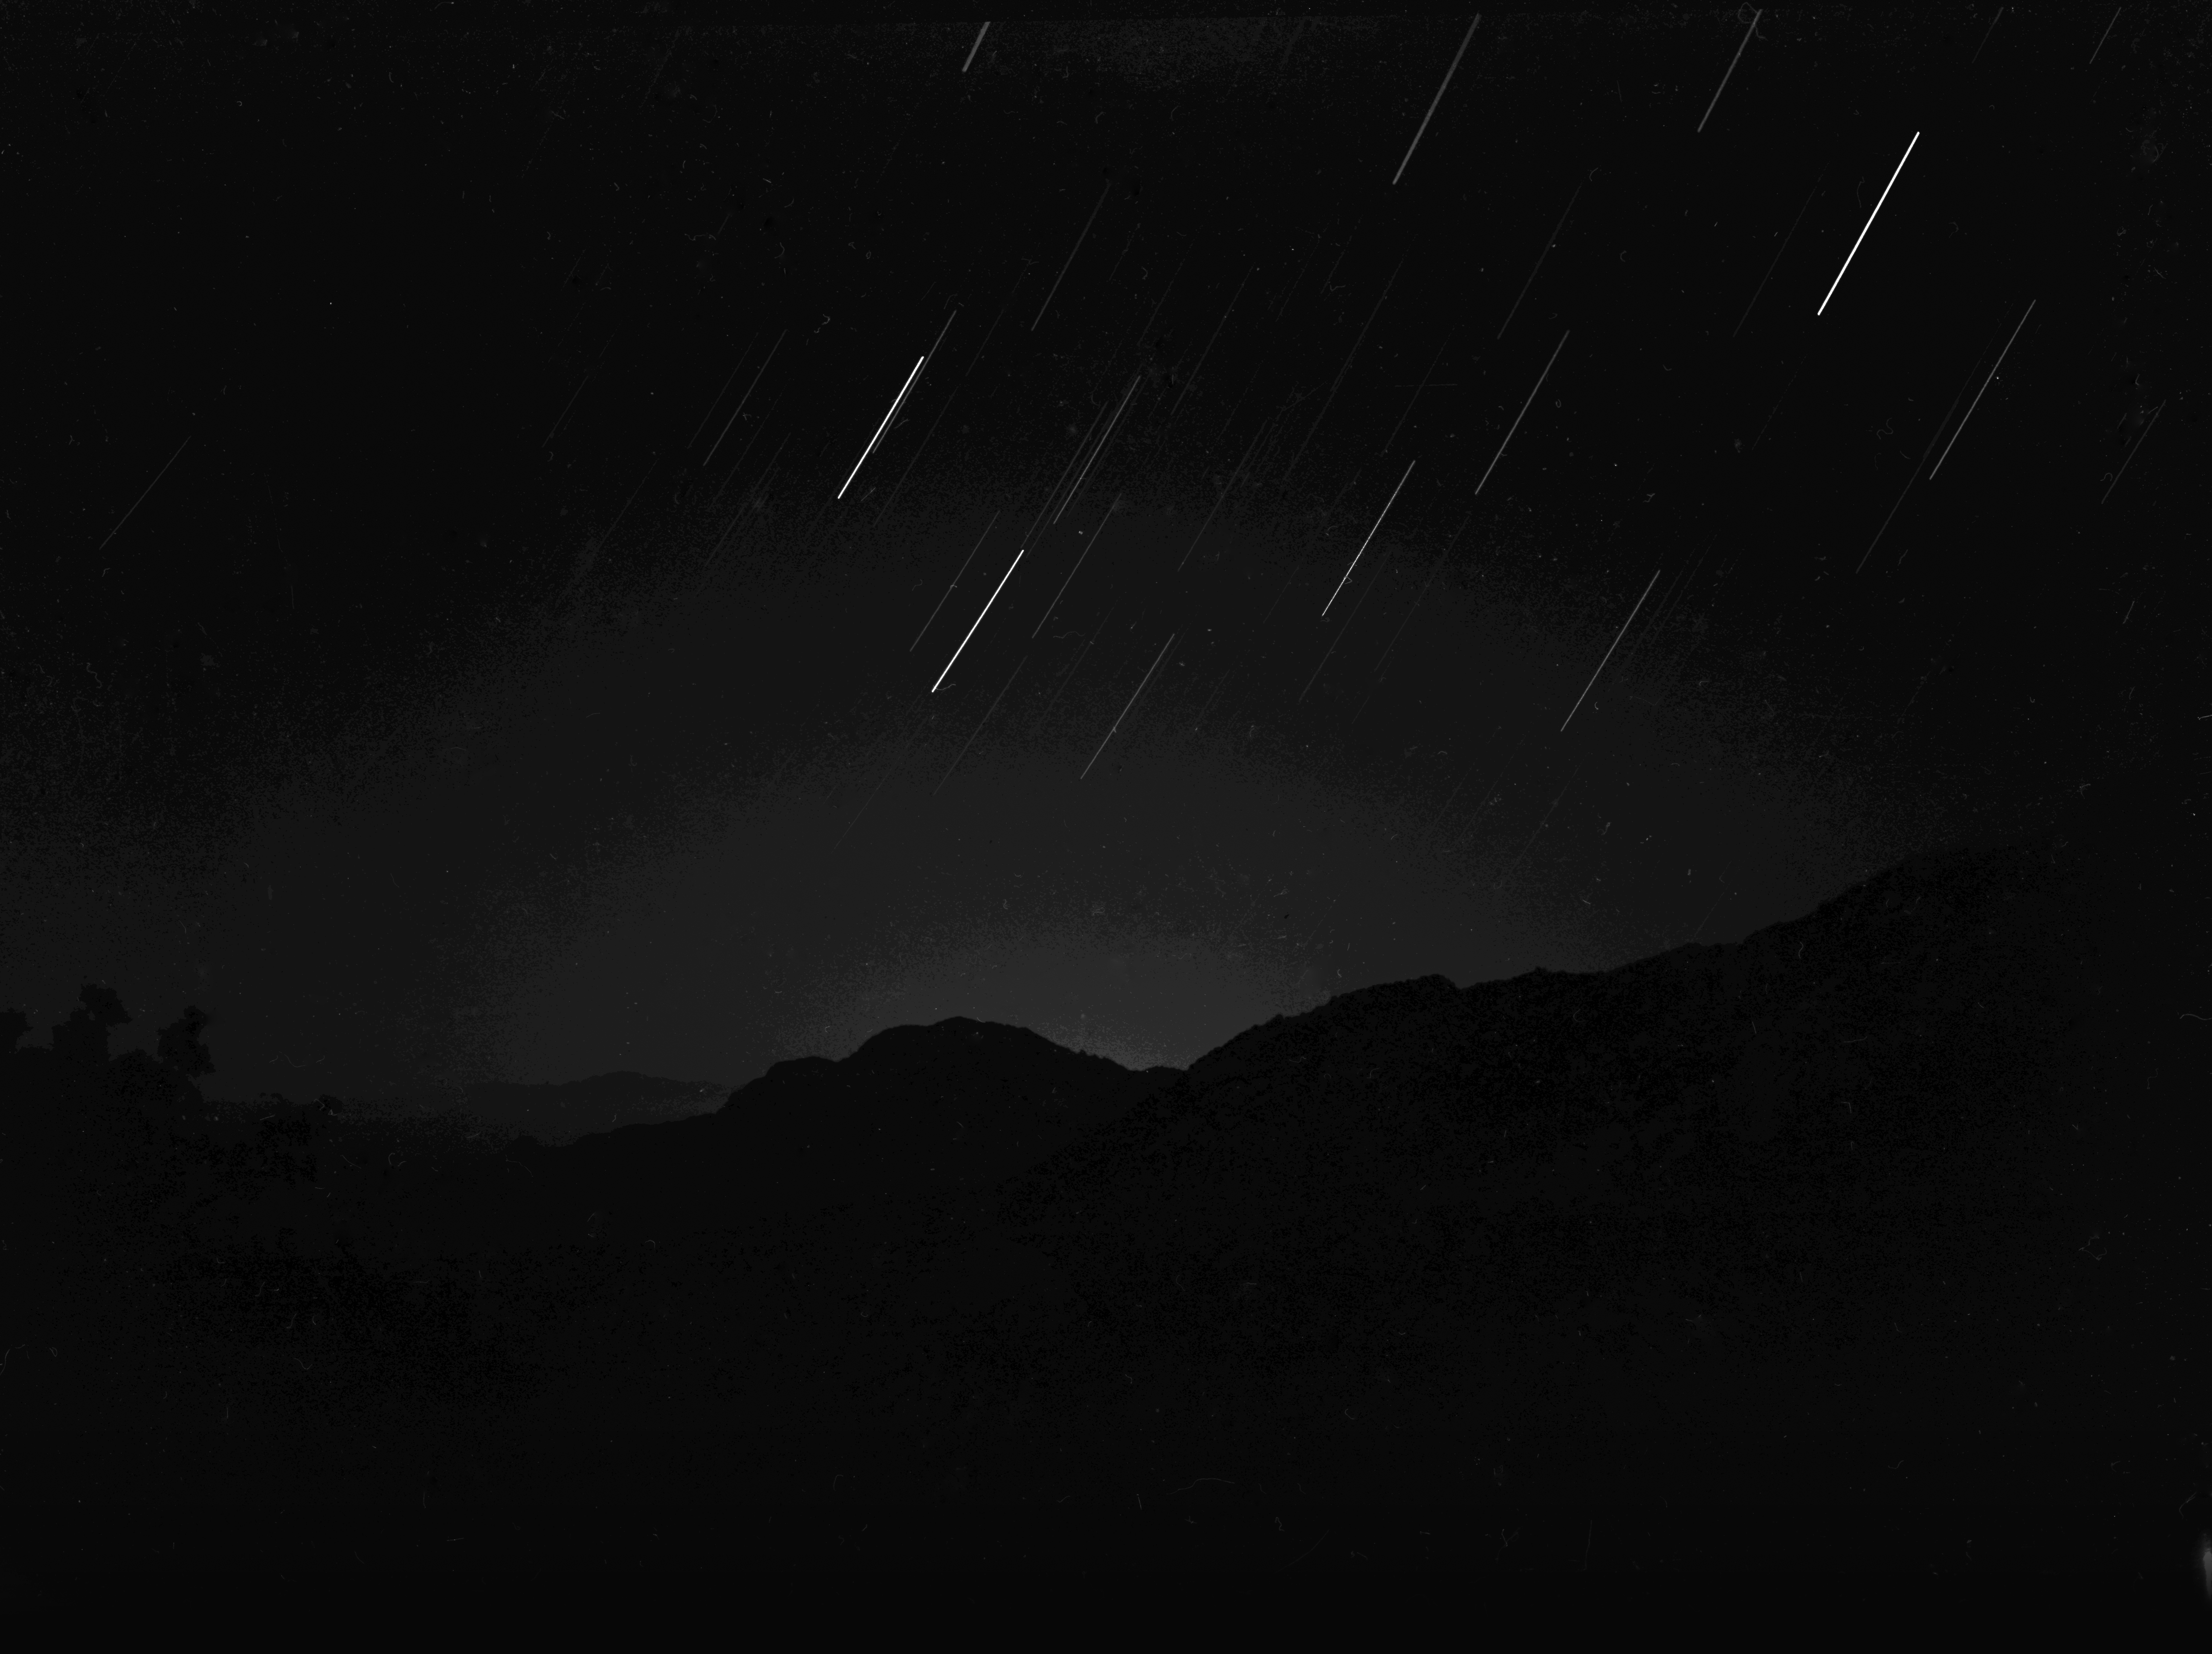

Tucson Nighttime Glow from Kitt Peak, 1956

This image is stored at NOIRLab Headquarters in Tucson, Arizona. For the original negative of this image, see KPNO Negatives envelope 40-49. It was captured around 1956.

This image is from the site surveys done to find the optimal location for a ground-based observatory in the late 1950s. It was captured near Kitt Peak and shows the glow from Tucson, Arizona.

This image is part of NSF NOIRLab’s historical archives.

Credit: KPNO/NOIRLab/NSF/AURA